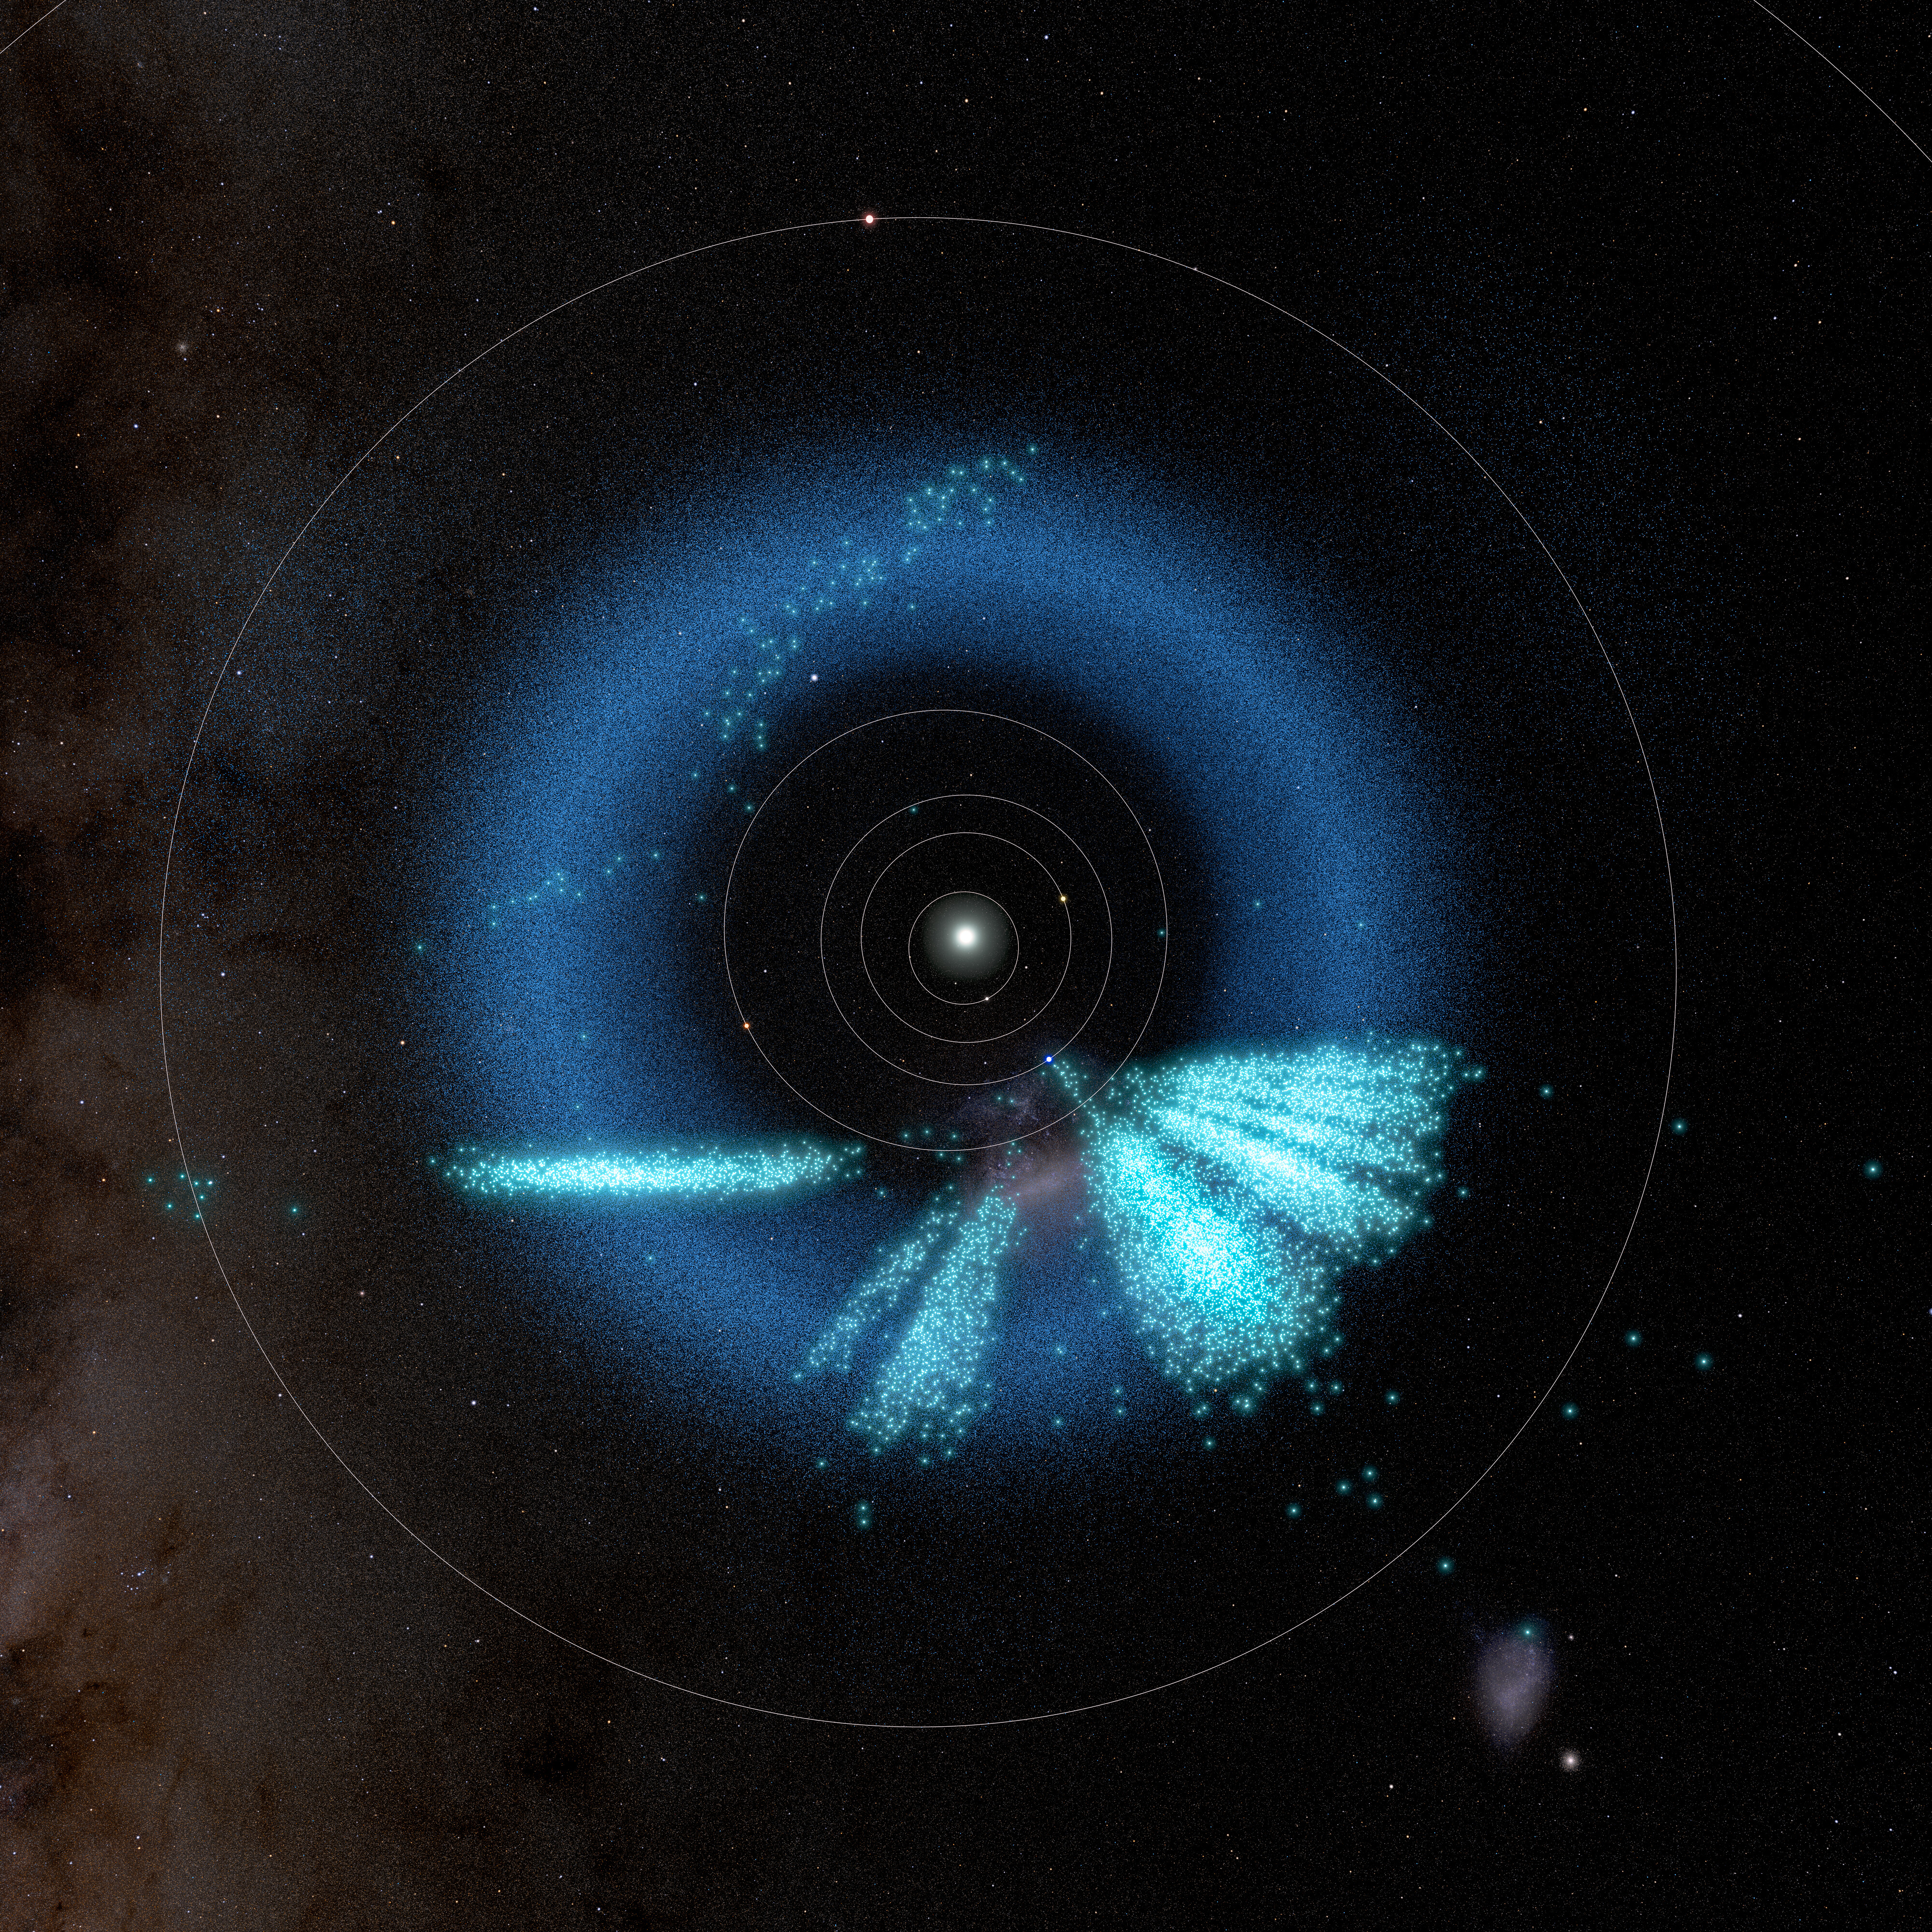

3D model of asteroids discovered by NSF–DOE Rubin Observatory (polar view)

A model of the inner Solar System showing the asteroids discovered by Rubin in light teal. Known asteroids are dark blue.

The model shows a total of almost 12,700 asteroids that were discovered with Rubin over the span of 1.6 years: 73 were discovered during the first early test observations using Rubin’s Commissioning Camera in late 2024 and released as part of Rubin’s Data Preview 1 in Summer 2025; 1514 were discovered during First Look observations in April and May 2025; and the recent 11,000+ asteroids were discovered using observations taken during Rubin’s early optimization surveys in Summer 2025.

These are the August 2025 locations of the discovered objects.

Credit: NSF–DOE Vera C. Rubin Observatory/NOIRLab/SLAC/AURA/R. Proctor Acknowledgements: Star map: NASA/Goddard Space Flight Center Scientific Visualization Studio. Gaia DR2: ESA/Gaia/DPAC. Image Processing: M. Zamani (NSF NOIRLab)